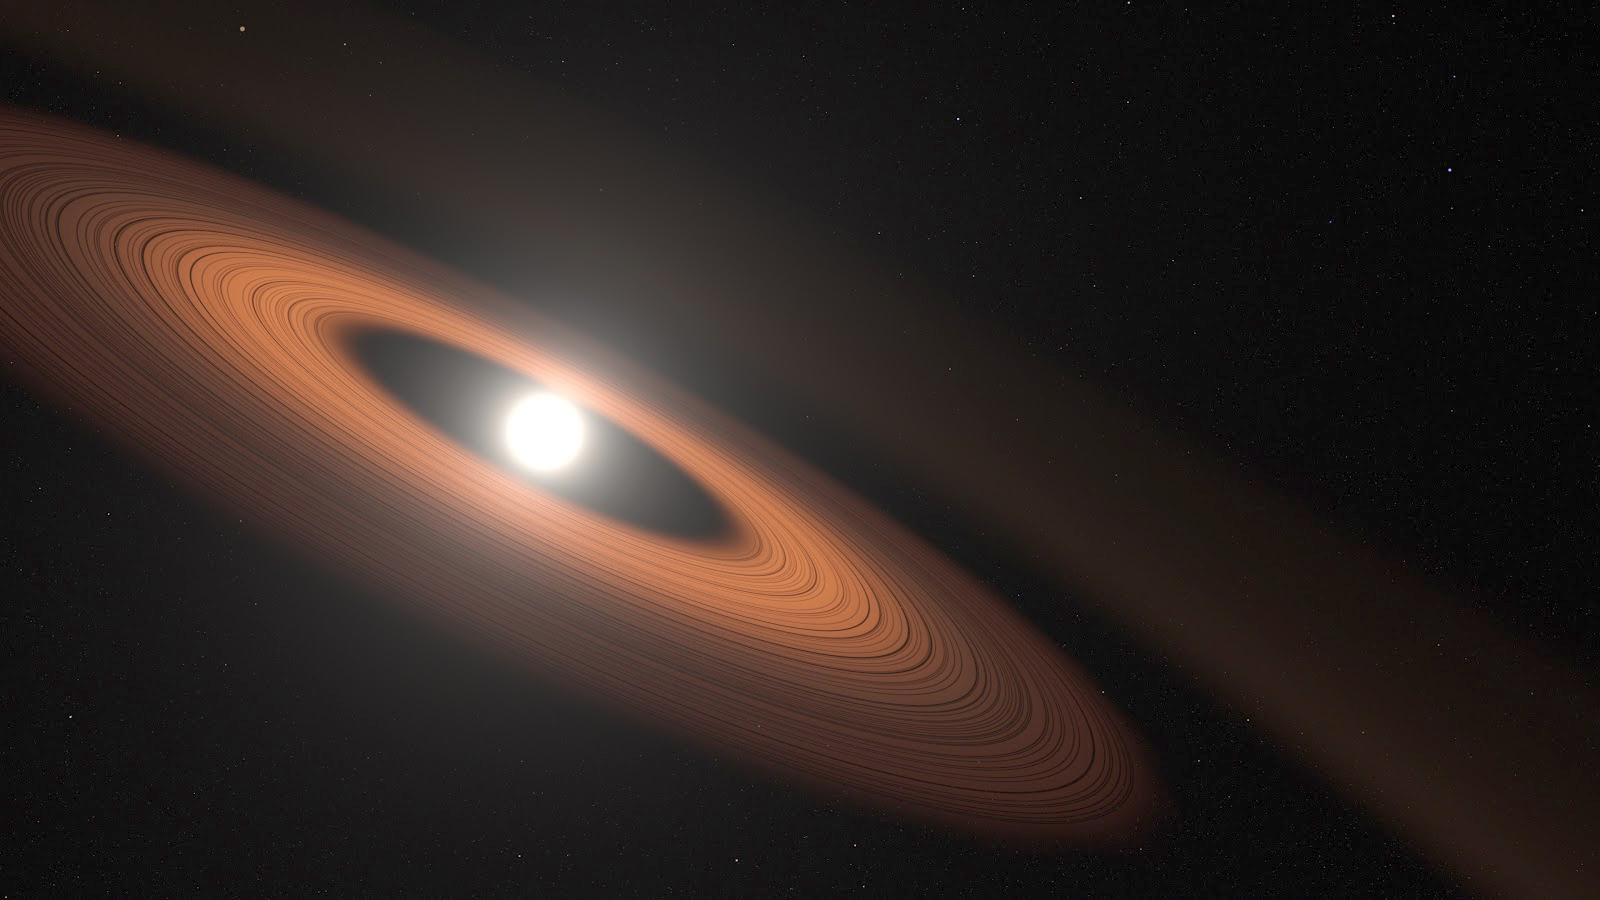

Artist rendering of the dust-encircled white dwarf star J0207

Artist rendering of the dust-encircled white dwarf star J0207 showing possible details of its mysterious multi-component disk. A volunteer from the Backyard Worlds: Planet 9 citizen science project brought this surprising discovery to the attention of professional researchers. J0207 is now the oldest and coldest white dwarf known to harbor warm dust, challenging astronomers to reimagine scenarios for the long-term evolution of planetary systems.

Credit: NASA’s Goddard Space Flight Center/Scott Wiessinger